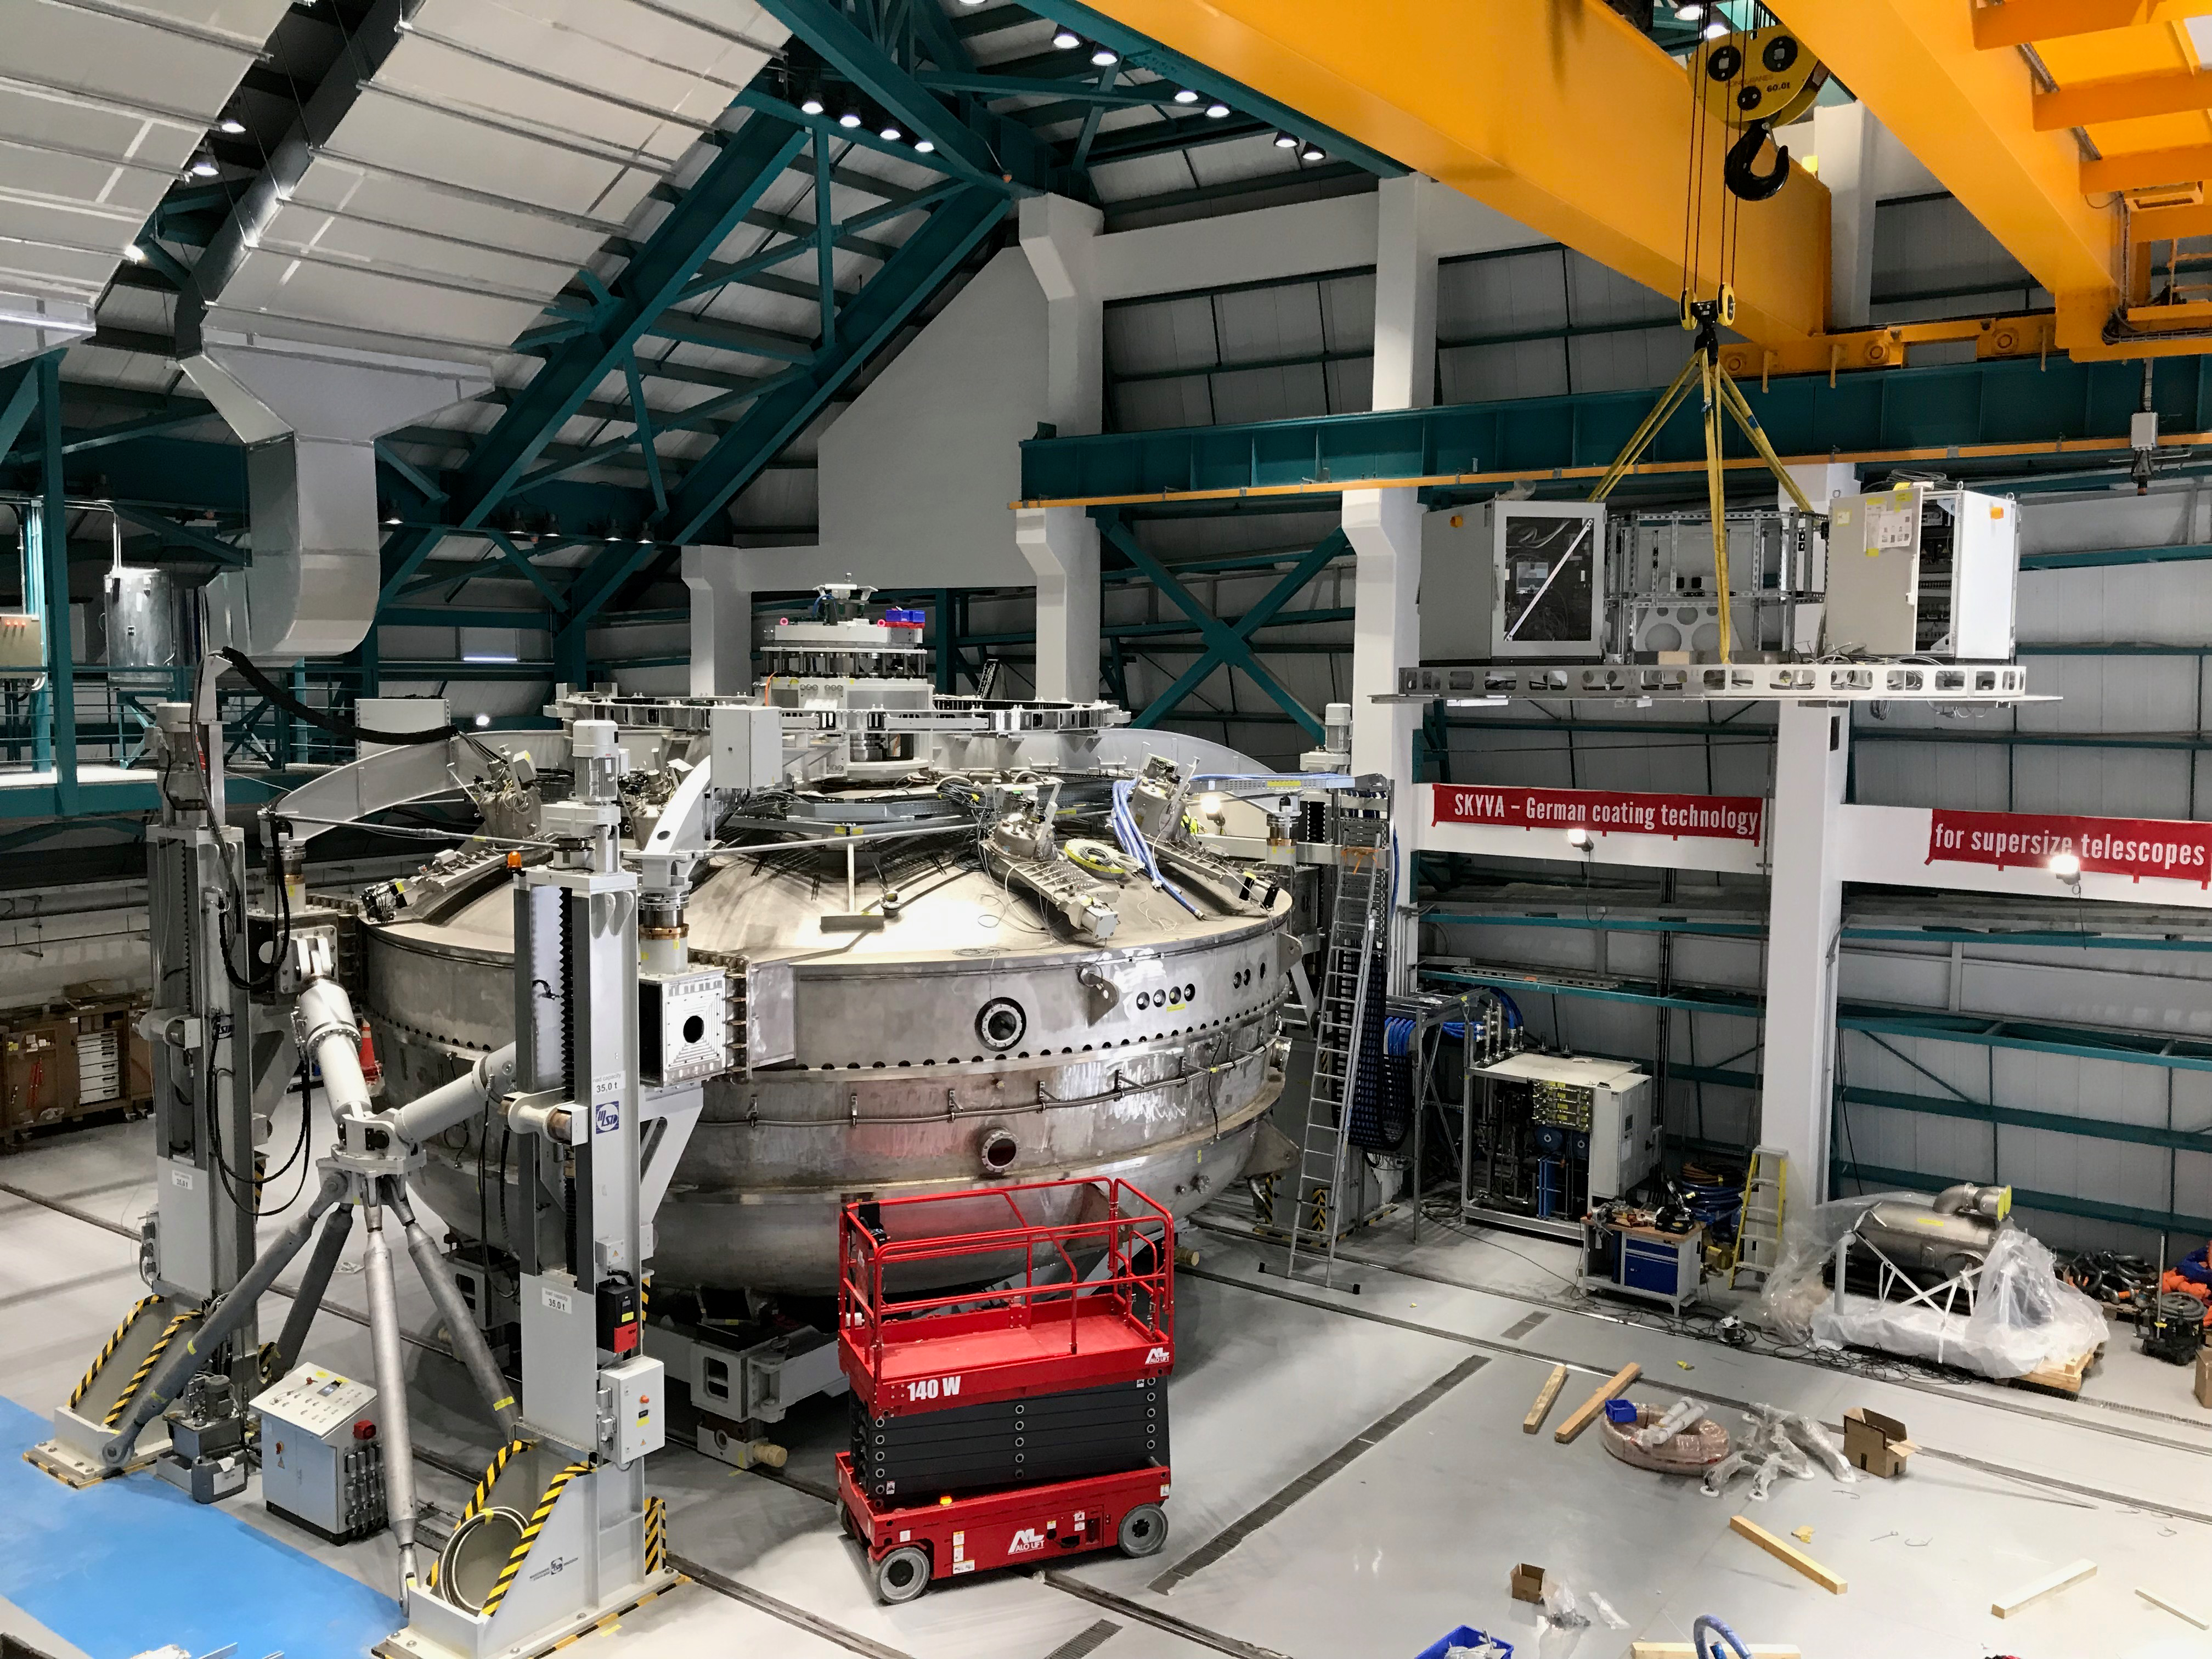

Coating Plant Assembly on Summit

A crew from Von Ardenne, the LSST Coating Chamber vendor, is currently onsite at the LSST summit facility building, performing work on the Coating Chamber, which arrived at the summit in November 2018. According to Tomislav Vucina, LSST Coatings Engineer, "The LSST Coating Chamber will be the largest, most modern, and most powerful mirror coating mechanism used by any telescope in the world." The Coating Chamber, which was constructed in Germany, is now beginning a six-month program of “assembly, integration, and commissioning,” which refers to installation of all components of the Coating Plant, and the testing necessary to ensure that everything works the way it’s supposed to. After final acceptance, and after both LSST mirrors arrive, the Coating Plant will be used to coat the Primary/Tertiary Mirror (M1M3) with aluminum, and the Secondary Mirror (M2) with silver.

Credit: Rubin Observatory/NSF/AURA